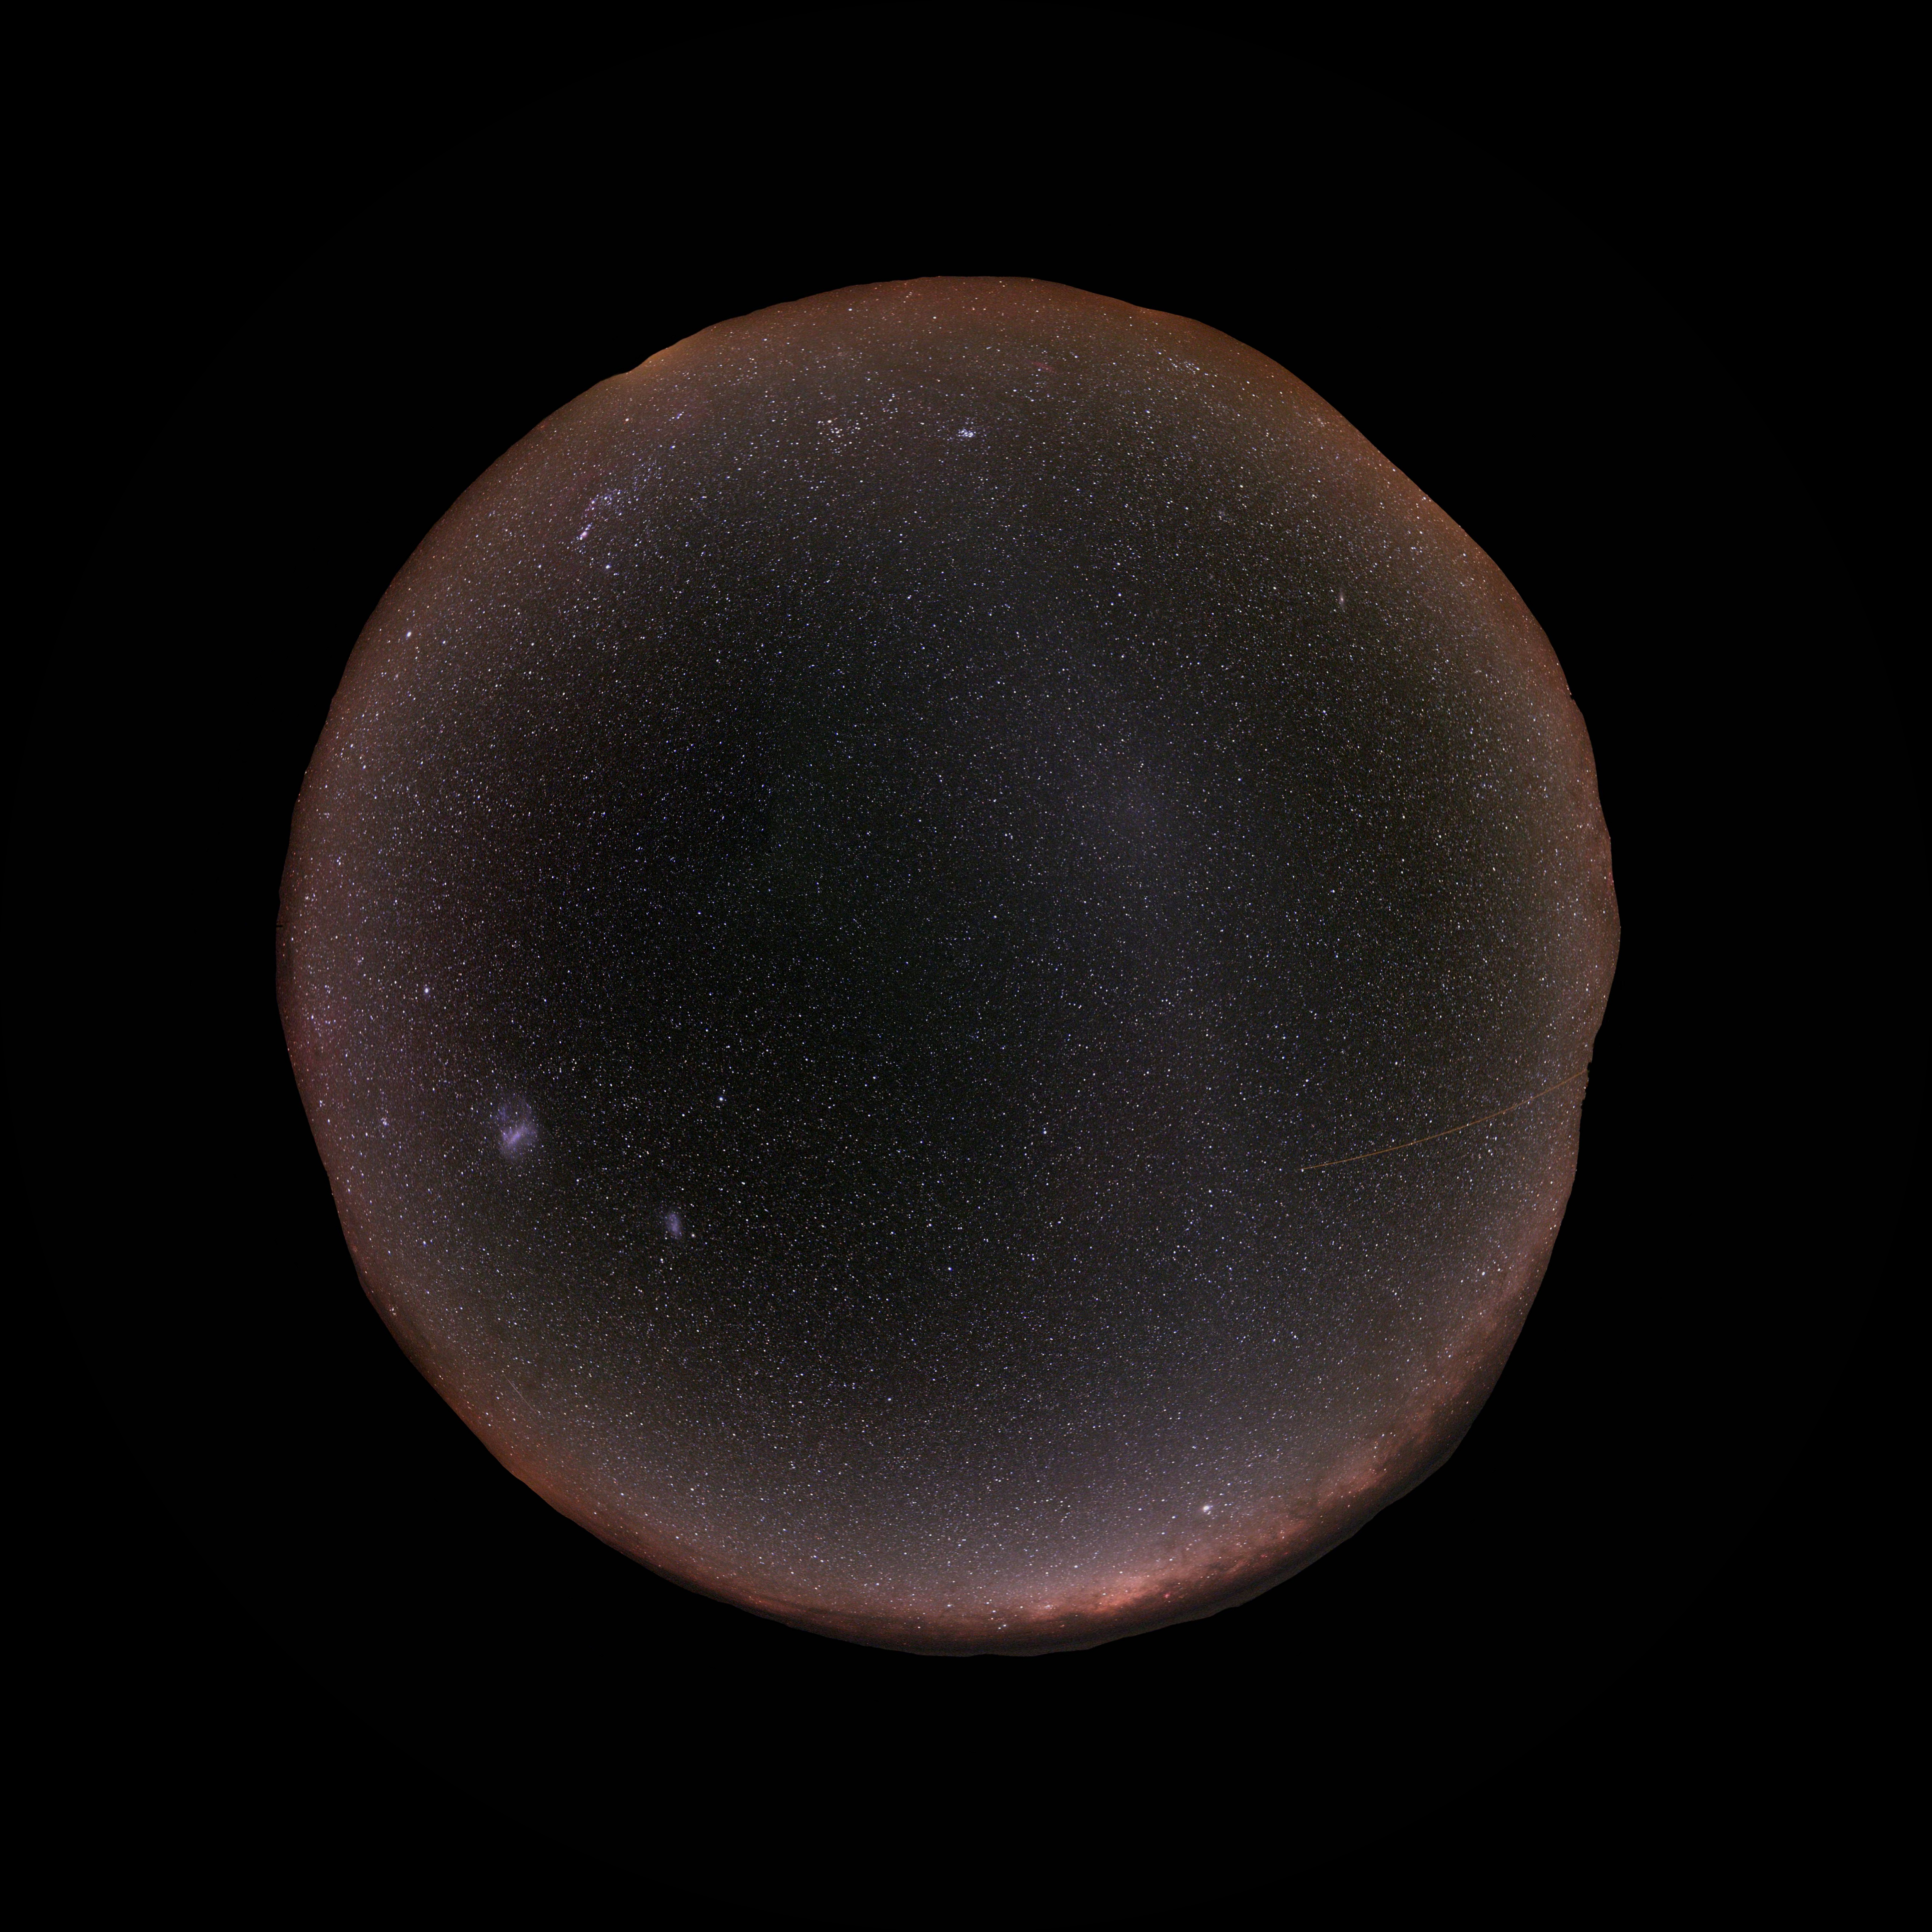

Paranal-Gegenschein

At Paranal, home of ESO's Very Large Telescope, the sky is so dark that the famous and extremely difficult to observe Gegenschein (or "counter shine") can be seen here. This is a faint brightening of the night sky in the region of the ecliptic directly opposite the Sun, caused by reflection of sunlight by interplanetary dust in the Solar system. The photographer used a fish-eye lens to obtain the round effect.

Credit: ESO/Stéphane Guisard (www.eso.org/~sguisard)